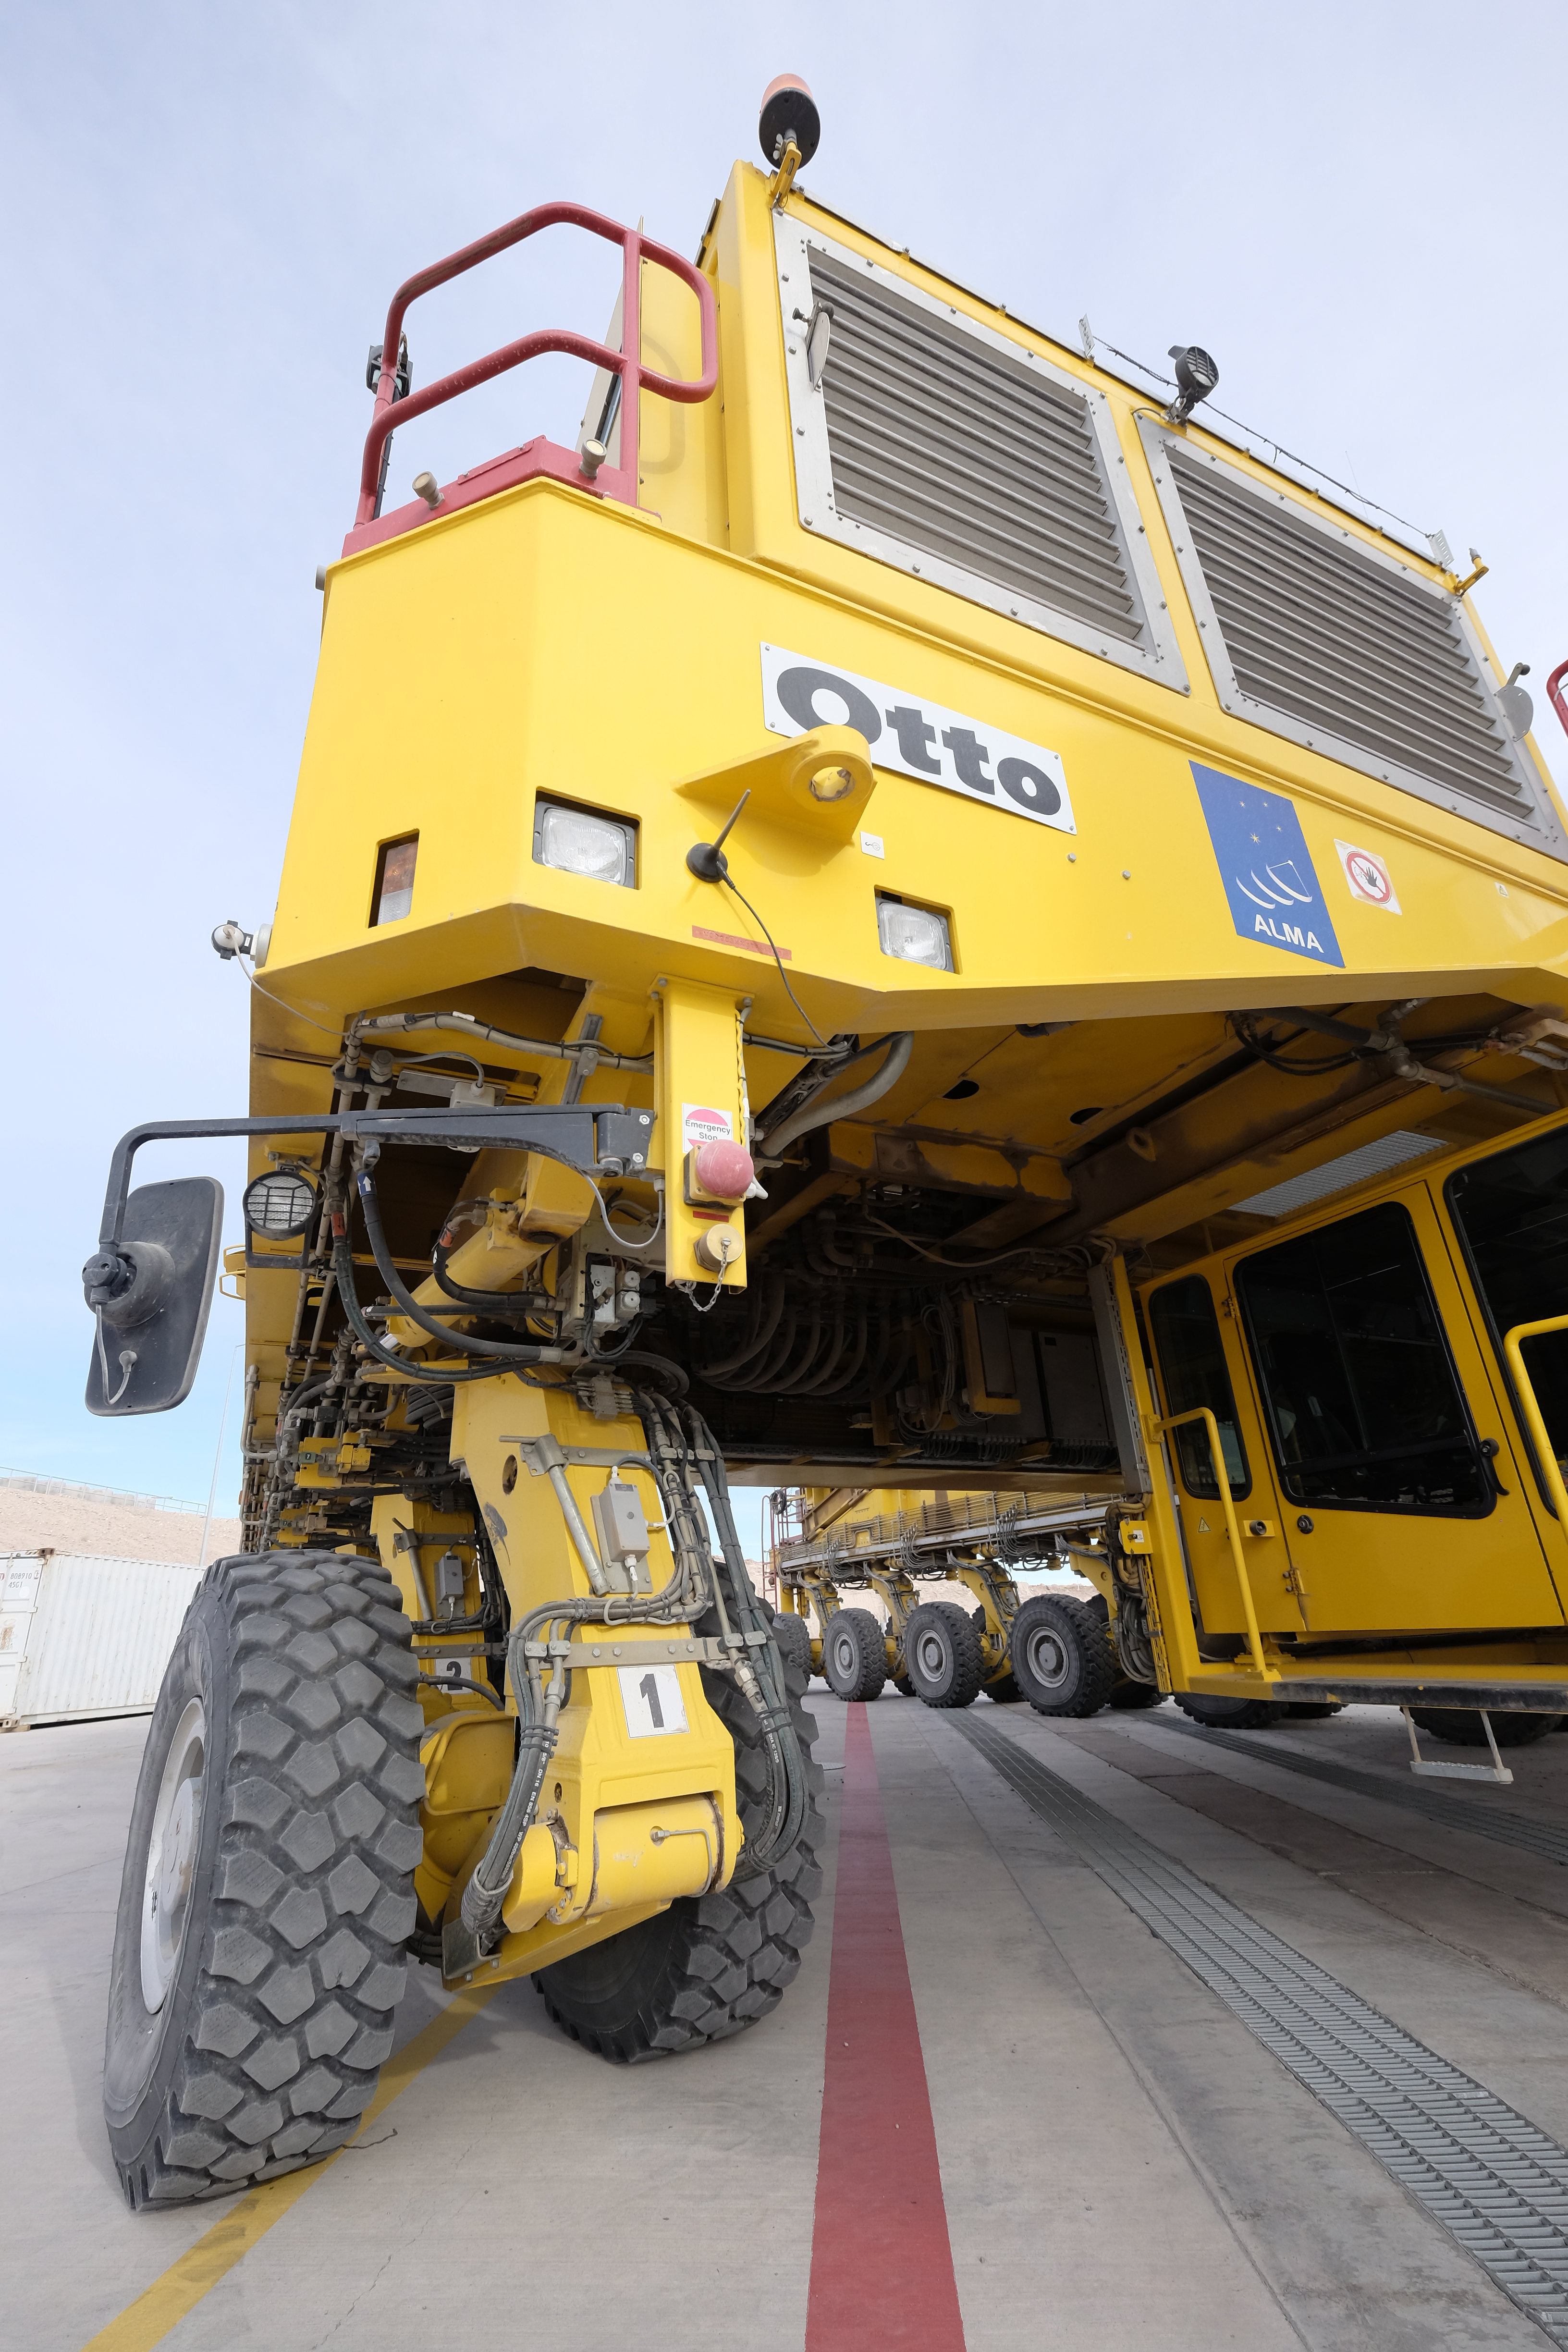

The gigantic Otto

The gigantic Otto, one of the two ALMA transporters.

Credit: ALMA (ESO/NAOJ/NRAO)